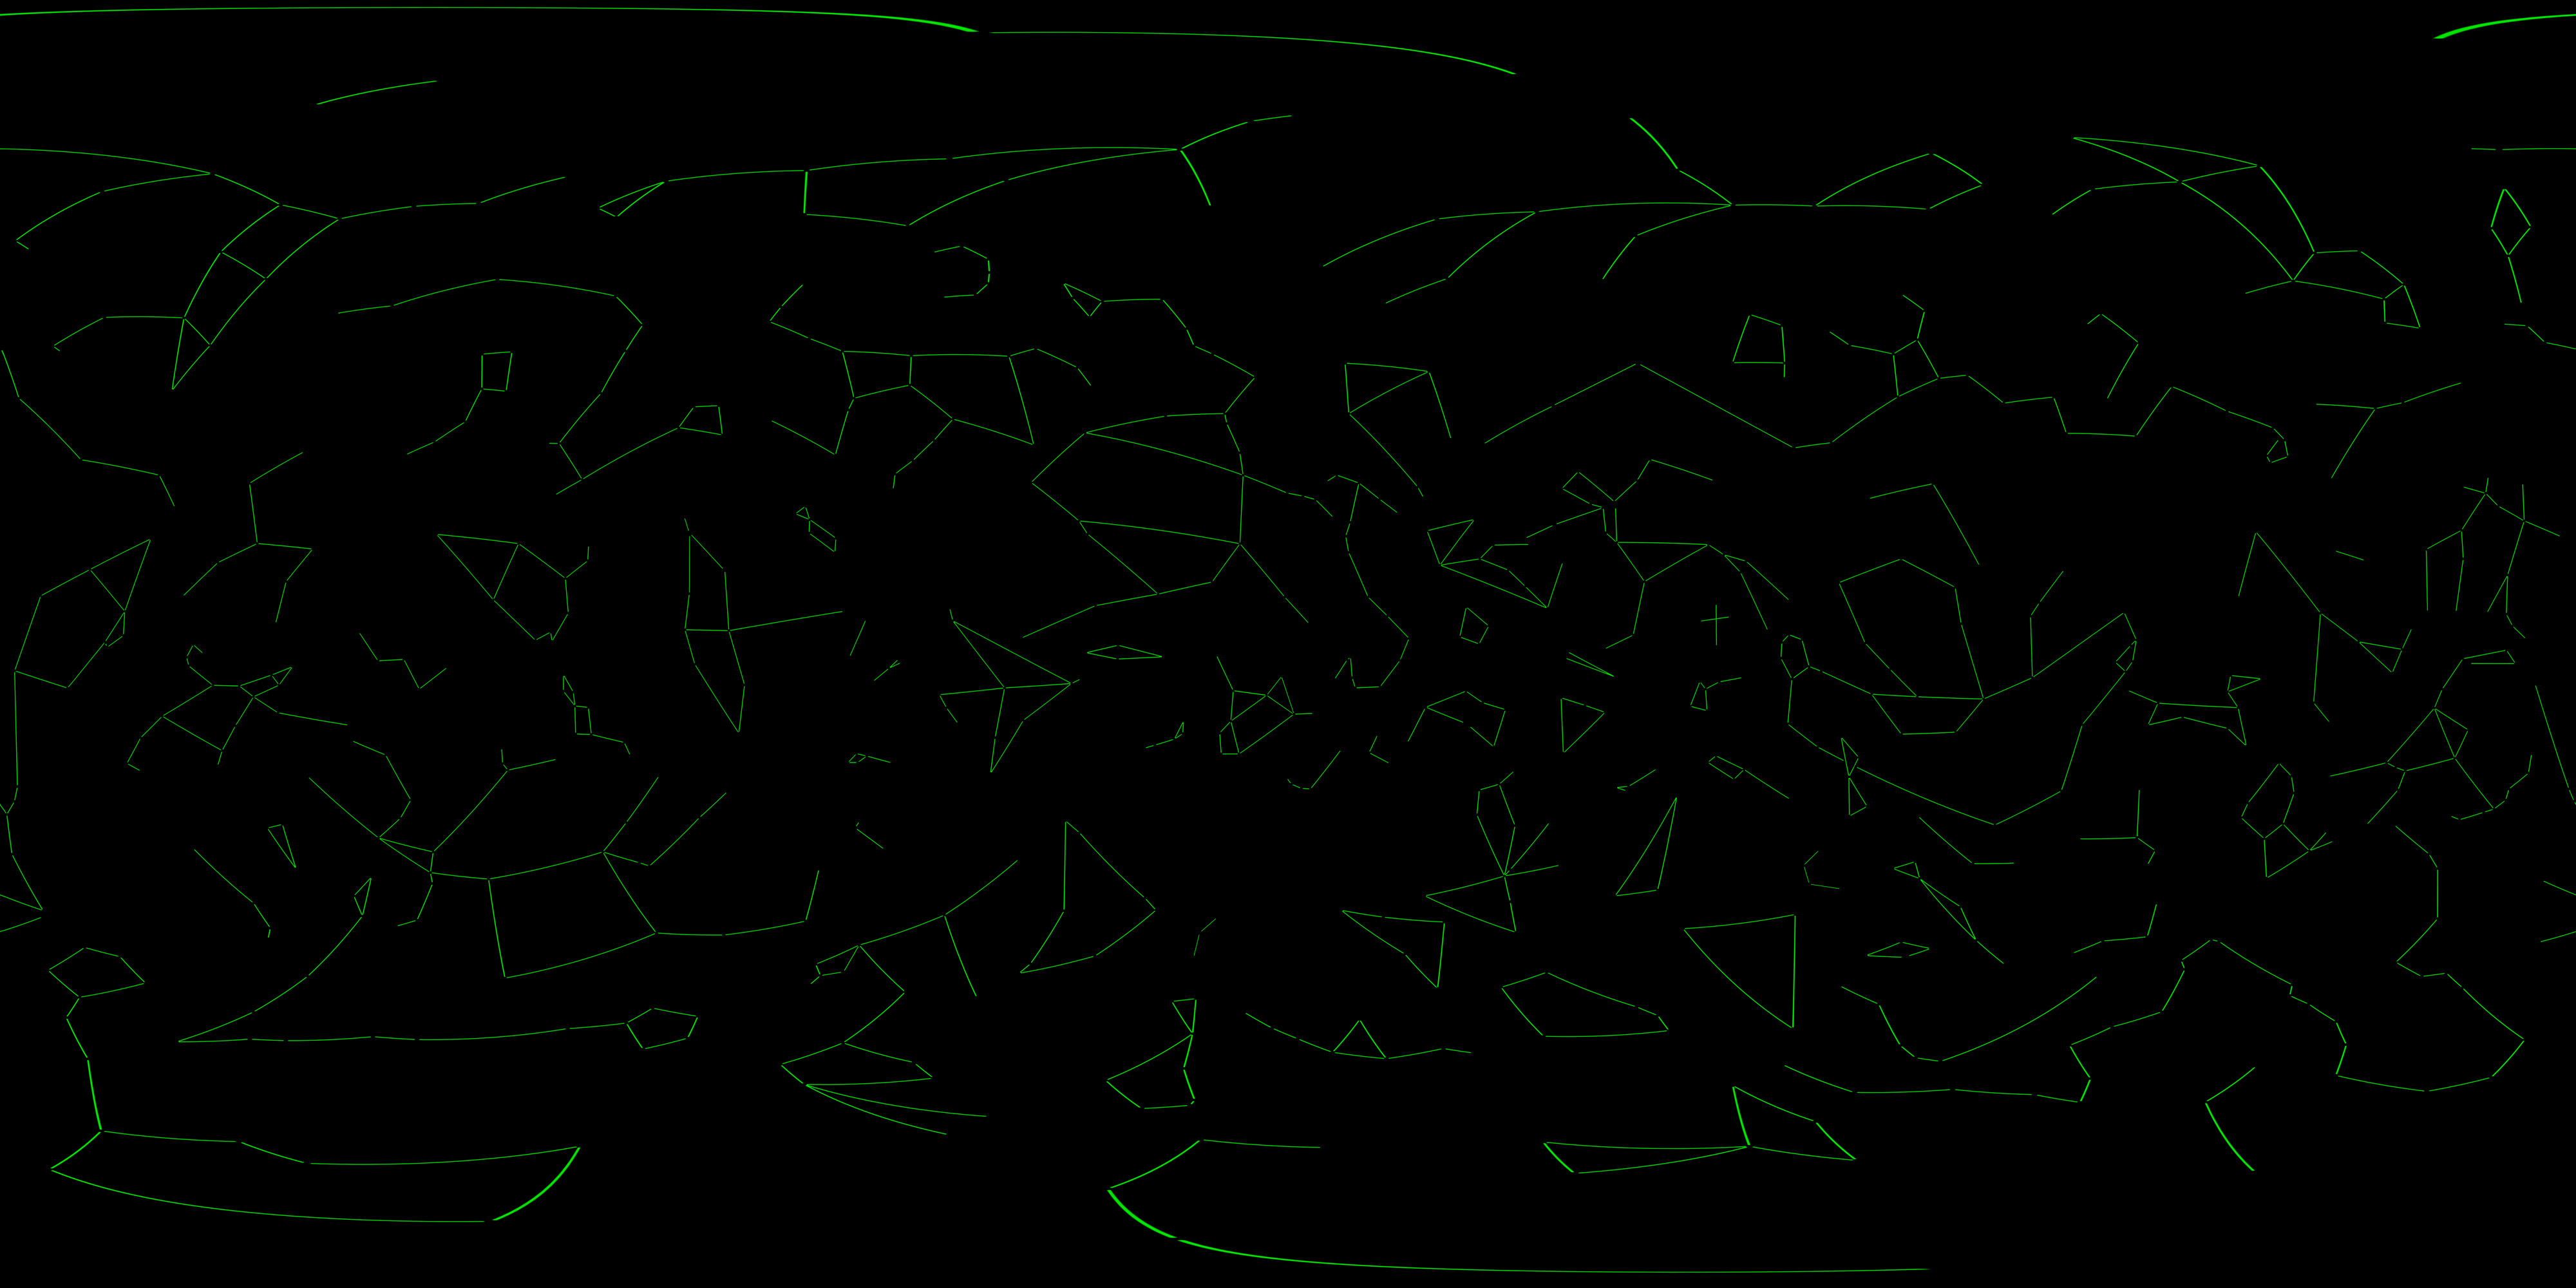

Constellation Figures

Constellation figures projected in galactic coordinates based on those developed for the IAU by Alan MacRobert, Roger Sinnott and Rick Fienberg of Sky and Telescope magazine and adjusted by Mahdi Zamani of NSF's NOIRLab.

Credit: NOIRLab, S&T, NASA/Goddard Space Flight Center Scientific Visualization Studio, S&T